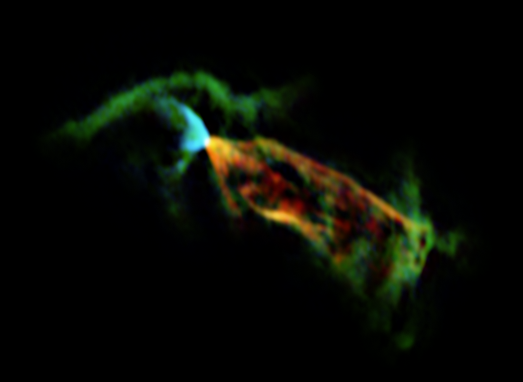

ALMA’s view of the outflow associated with the Herbig-Haro object HH 46/47

Astronomers using the Atacama Large Millimeter/submillimeter Array (ALMA) have obtained a vivid close-up view of material streaming away from a newborn star. By looking at the glow coming from carbon monoxide molecules in an object called Herbig-Haro 46/47 they have discovered that its jets are even more energetic than previously thought. In these observations from ALMA the colours shown represent the motions of the material: the blue parts at the left are a jet approaching the Earth (blueshifted) and the larger jet on the right is receding (redshifted).

Credit: ESO/ALMA (ESO/NAOJ/NRAO)/H. Arce